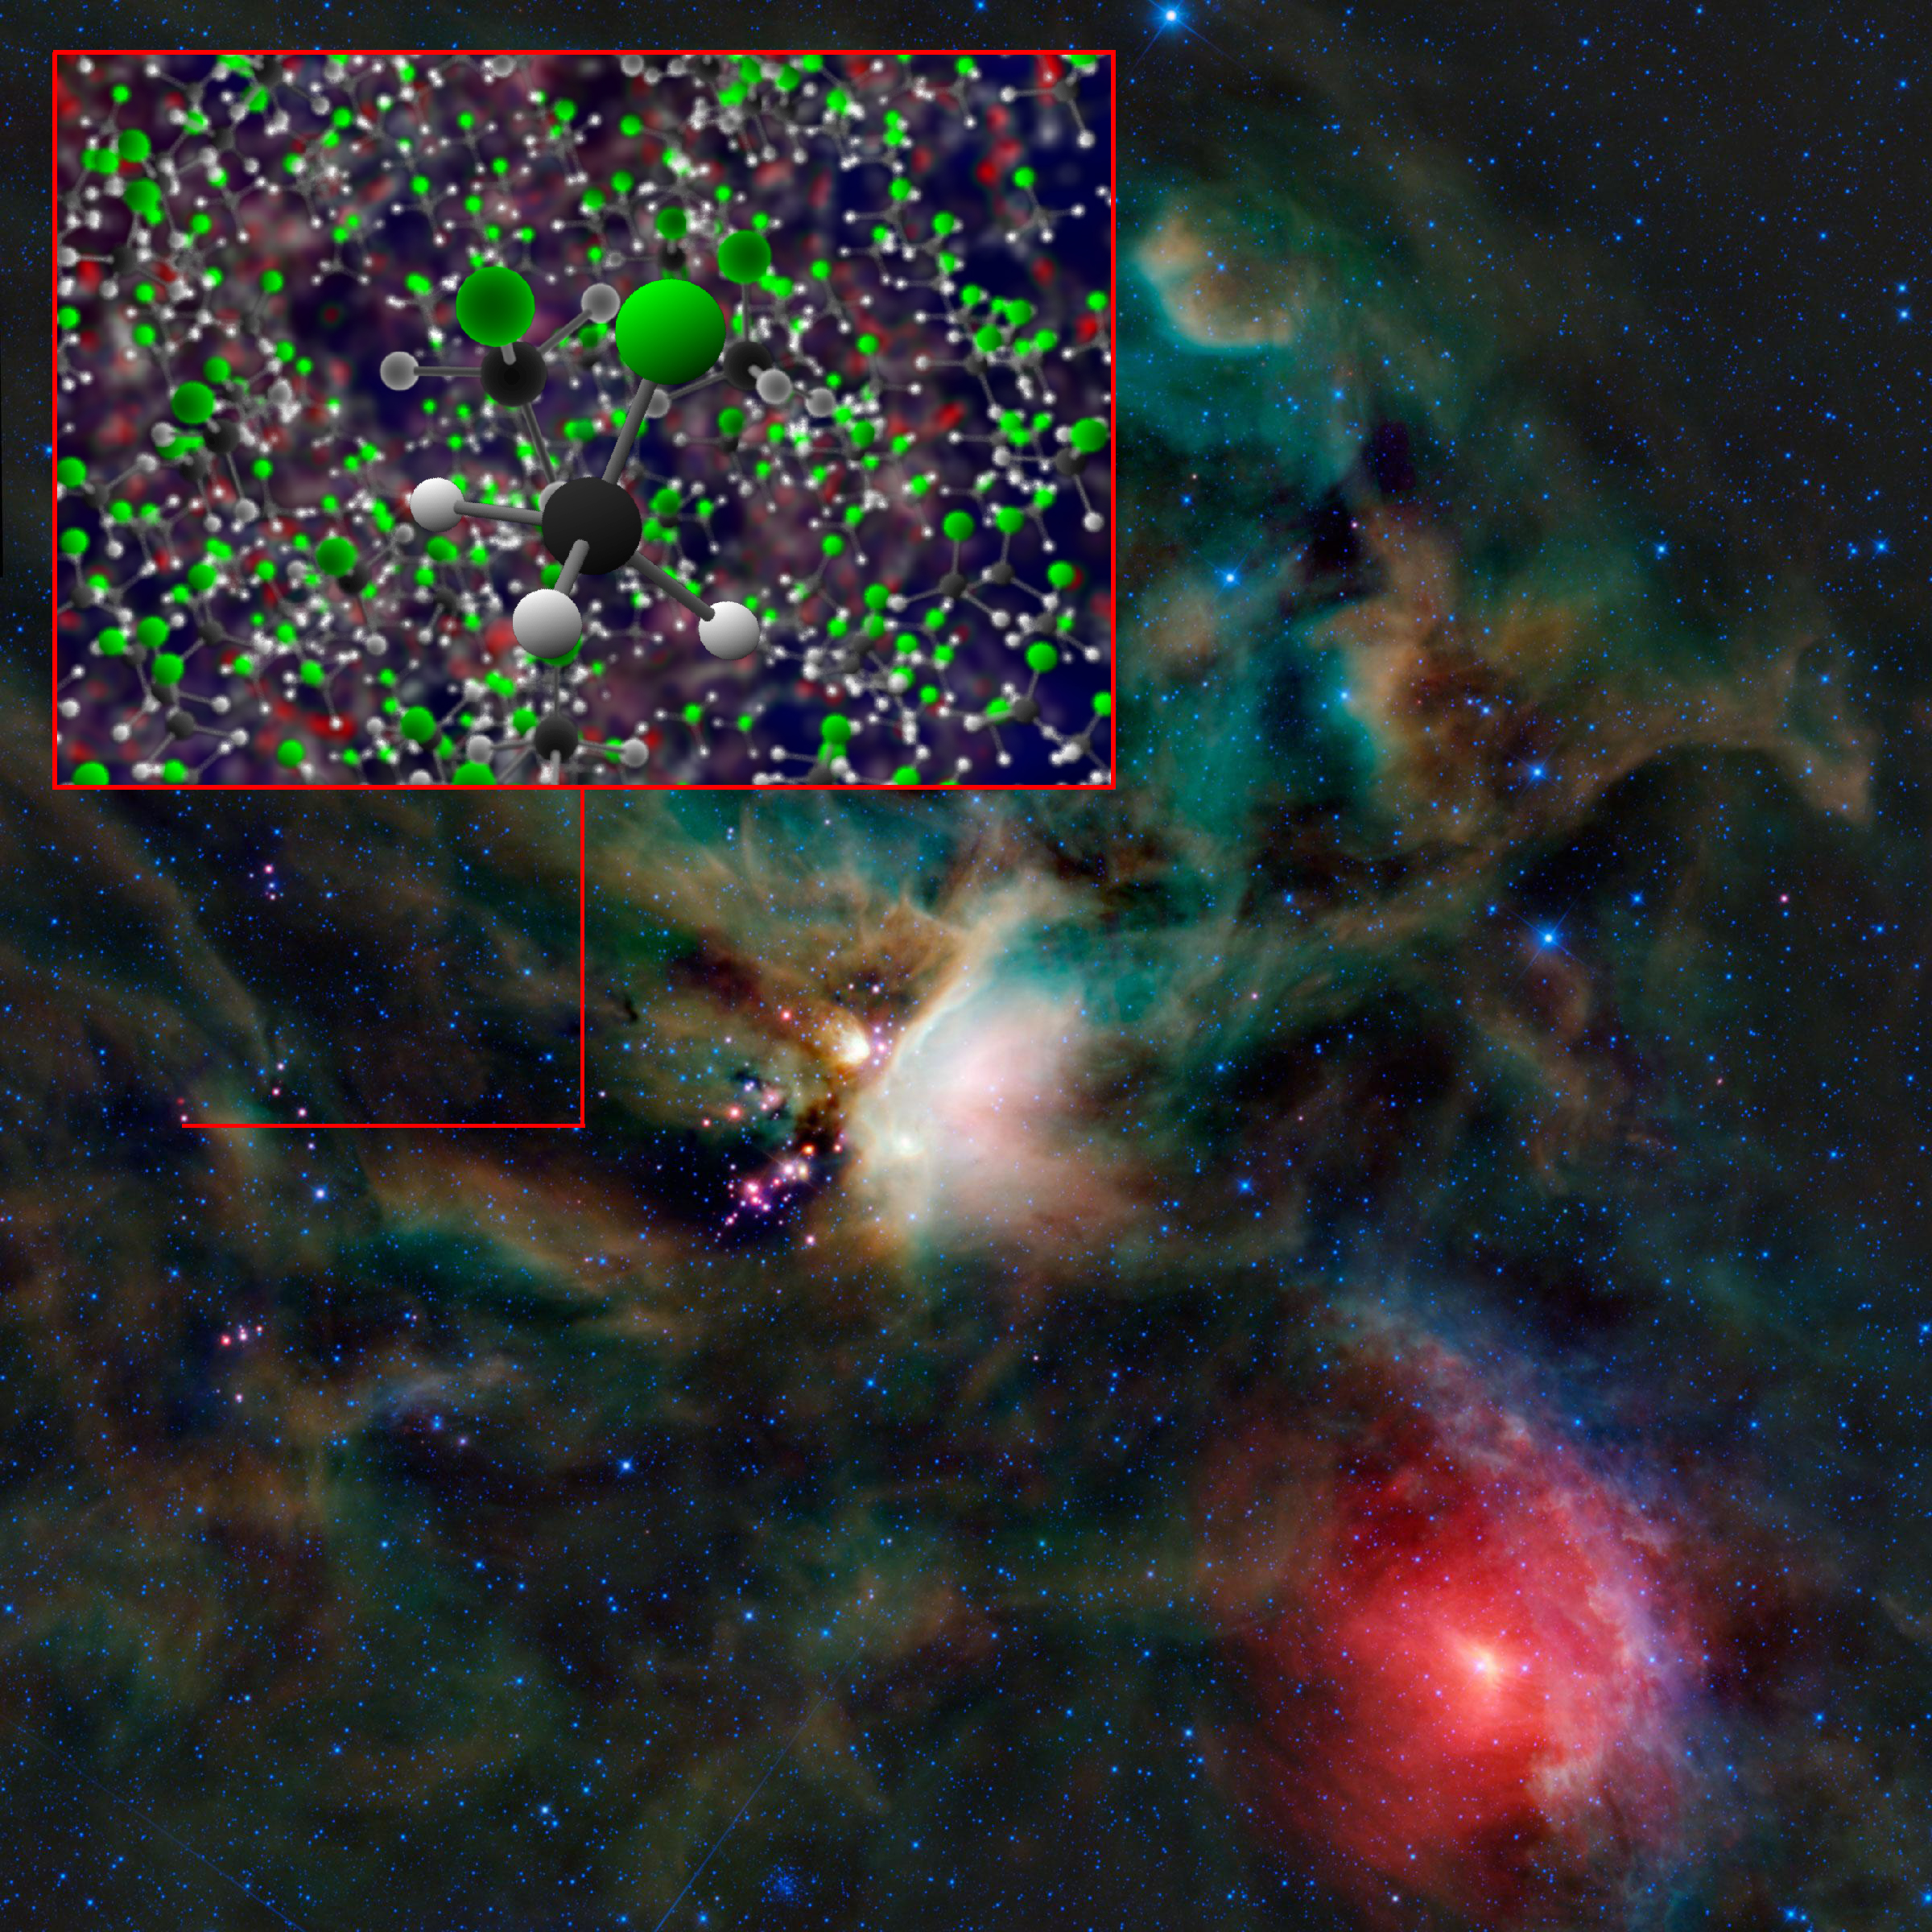

ALMA Finds Organohalogen Methyl Chloride Around Infant Stars

Organohalogen methyl chloride discovered by ALMA around the infant stars in IRAS 16293-2422. These same organic compounds were discovered in the thin atmosphere surrounding 67P/C-G by the Rosetta space probe. The background image of the Rho Ophiuchi cloud complex is from NASA's Wide-field Infrared Survey Explorer (WISE).

Credit: B. Saxton (NRAO/AUI/NSF); NASA/JPL-Caltech/UCLA